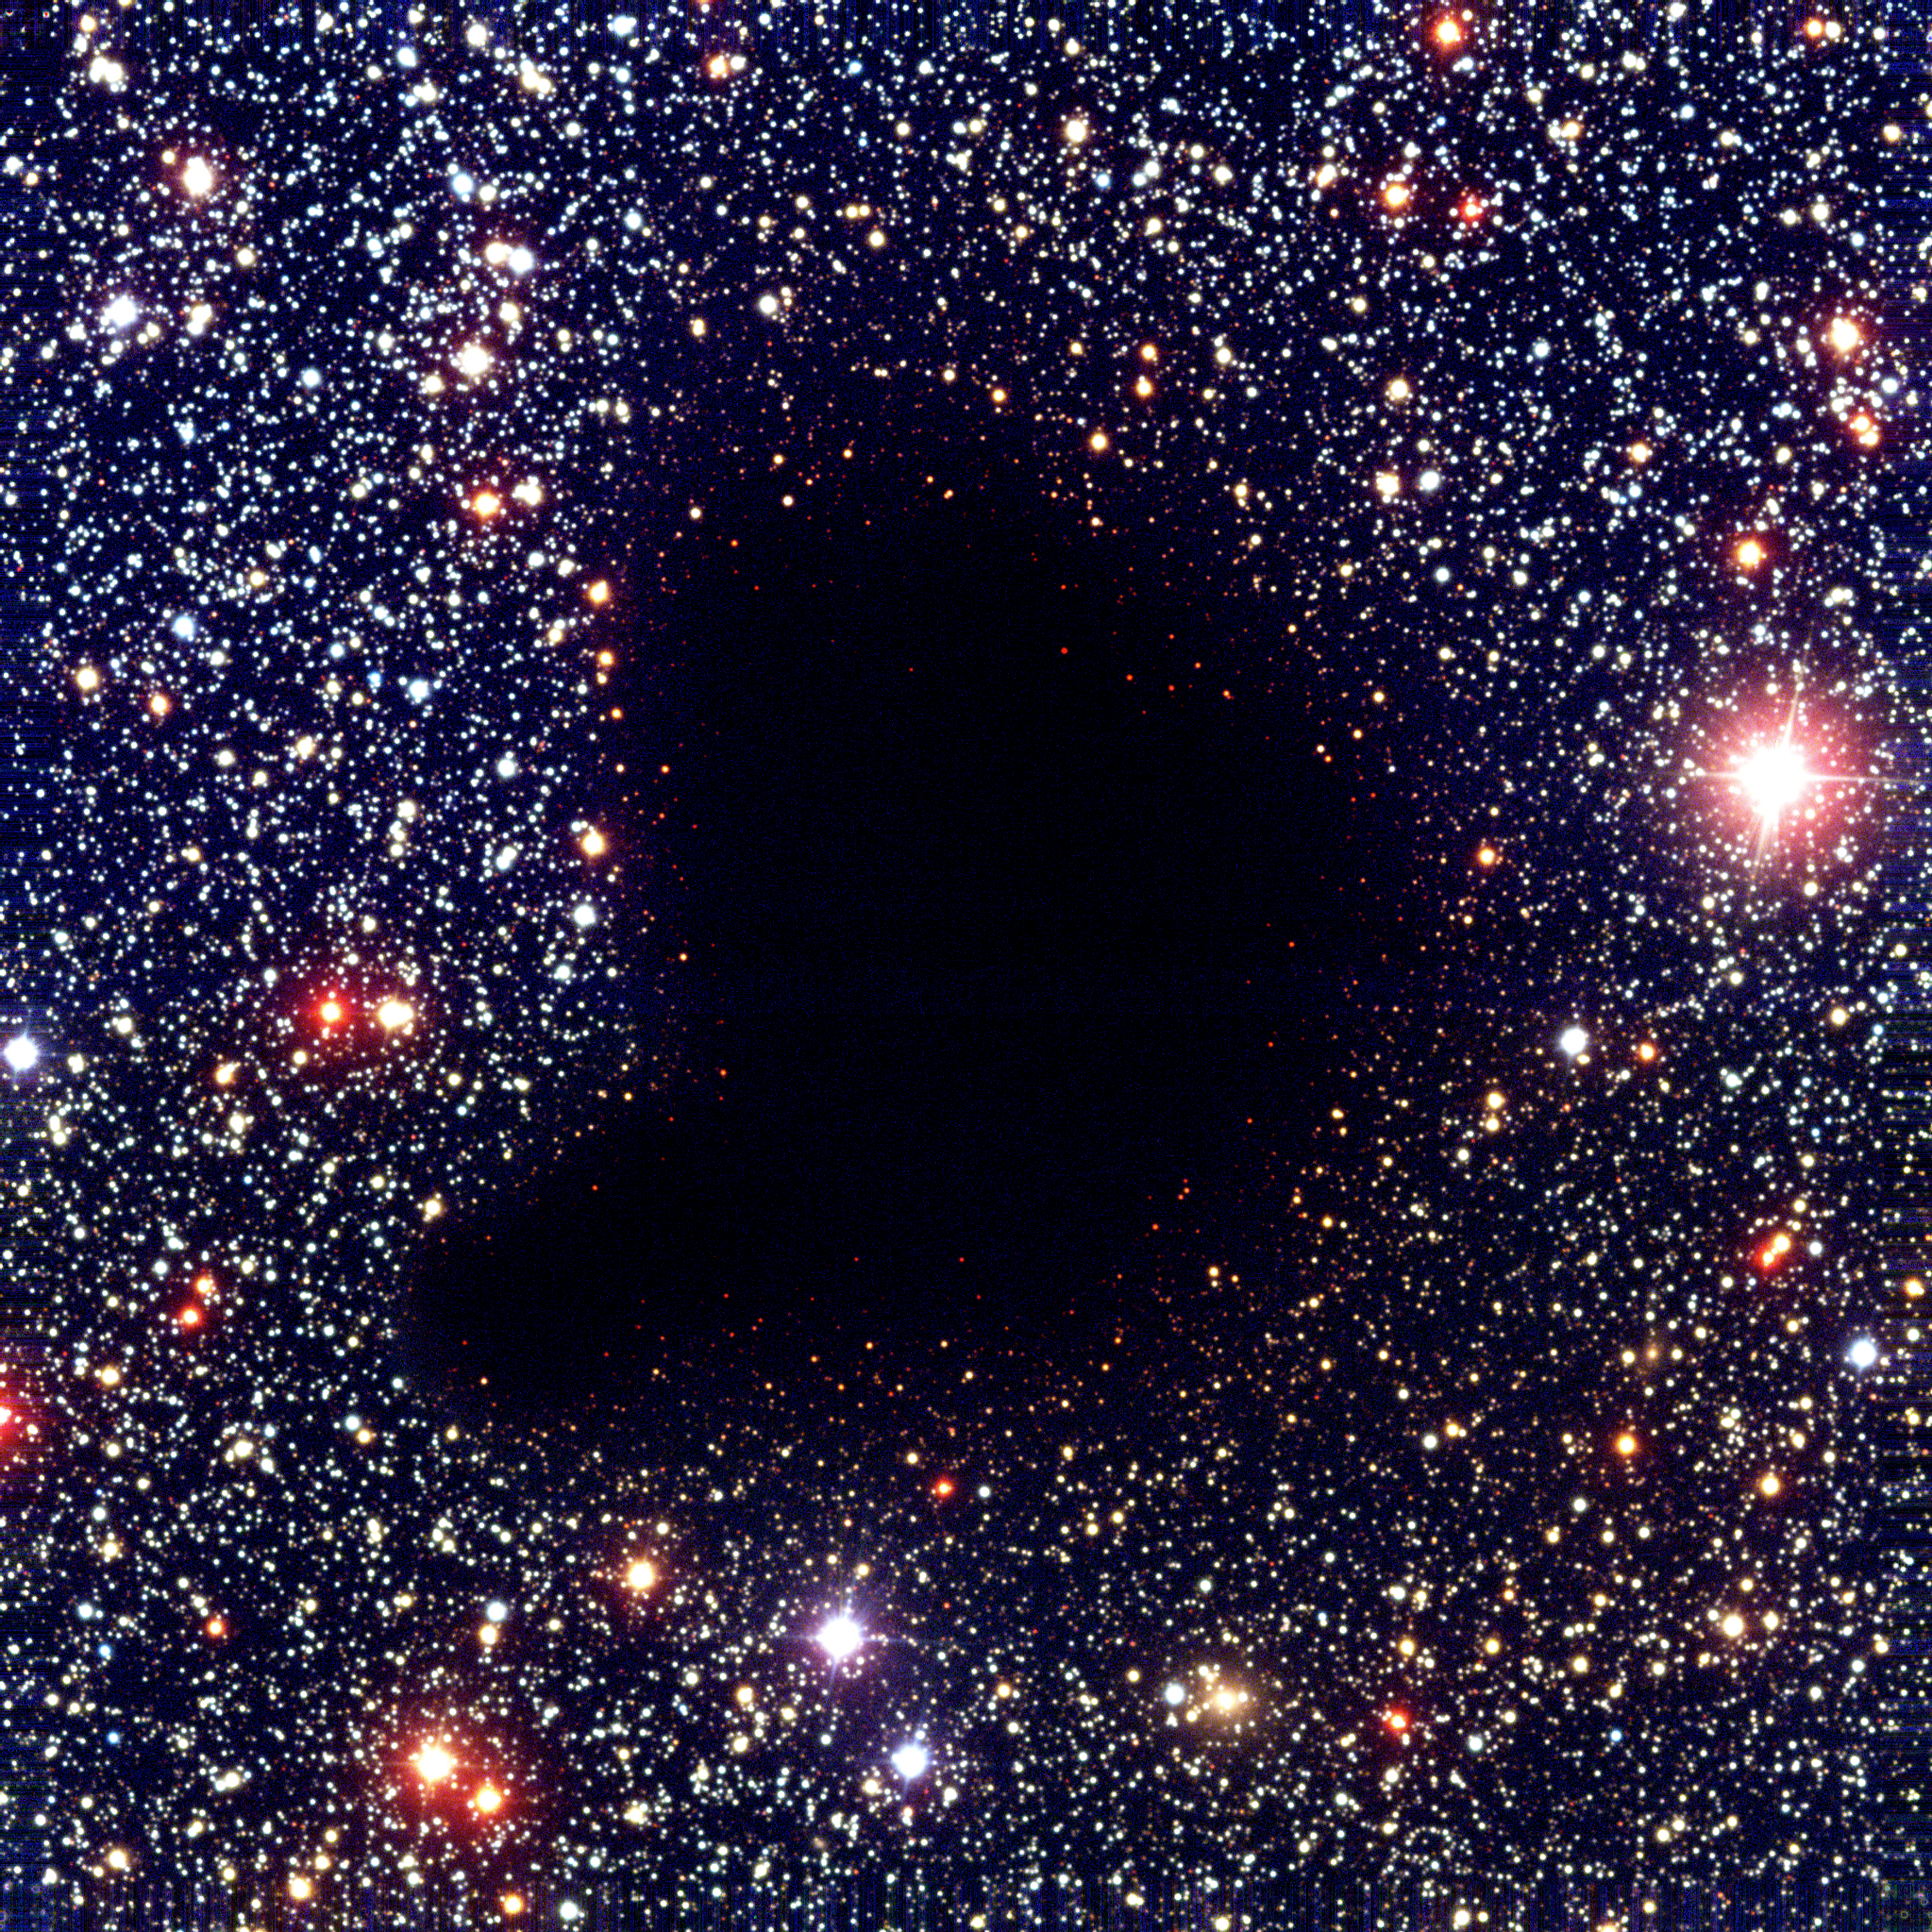

How to become a star

This image shows a colour composite of visible and near-infrared images of the dark cloud Barnard 68. It was obtained with the 8.2-m VLT ANTU telescope and the multimode FORS1 instrument in March 1999. At these wavelengths, the small cloud is completely opaque because of the obscuring effect of dust particles in its interior.

Credit: ESO